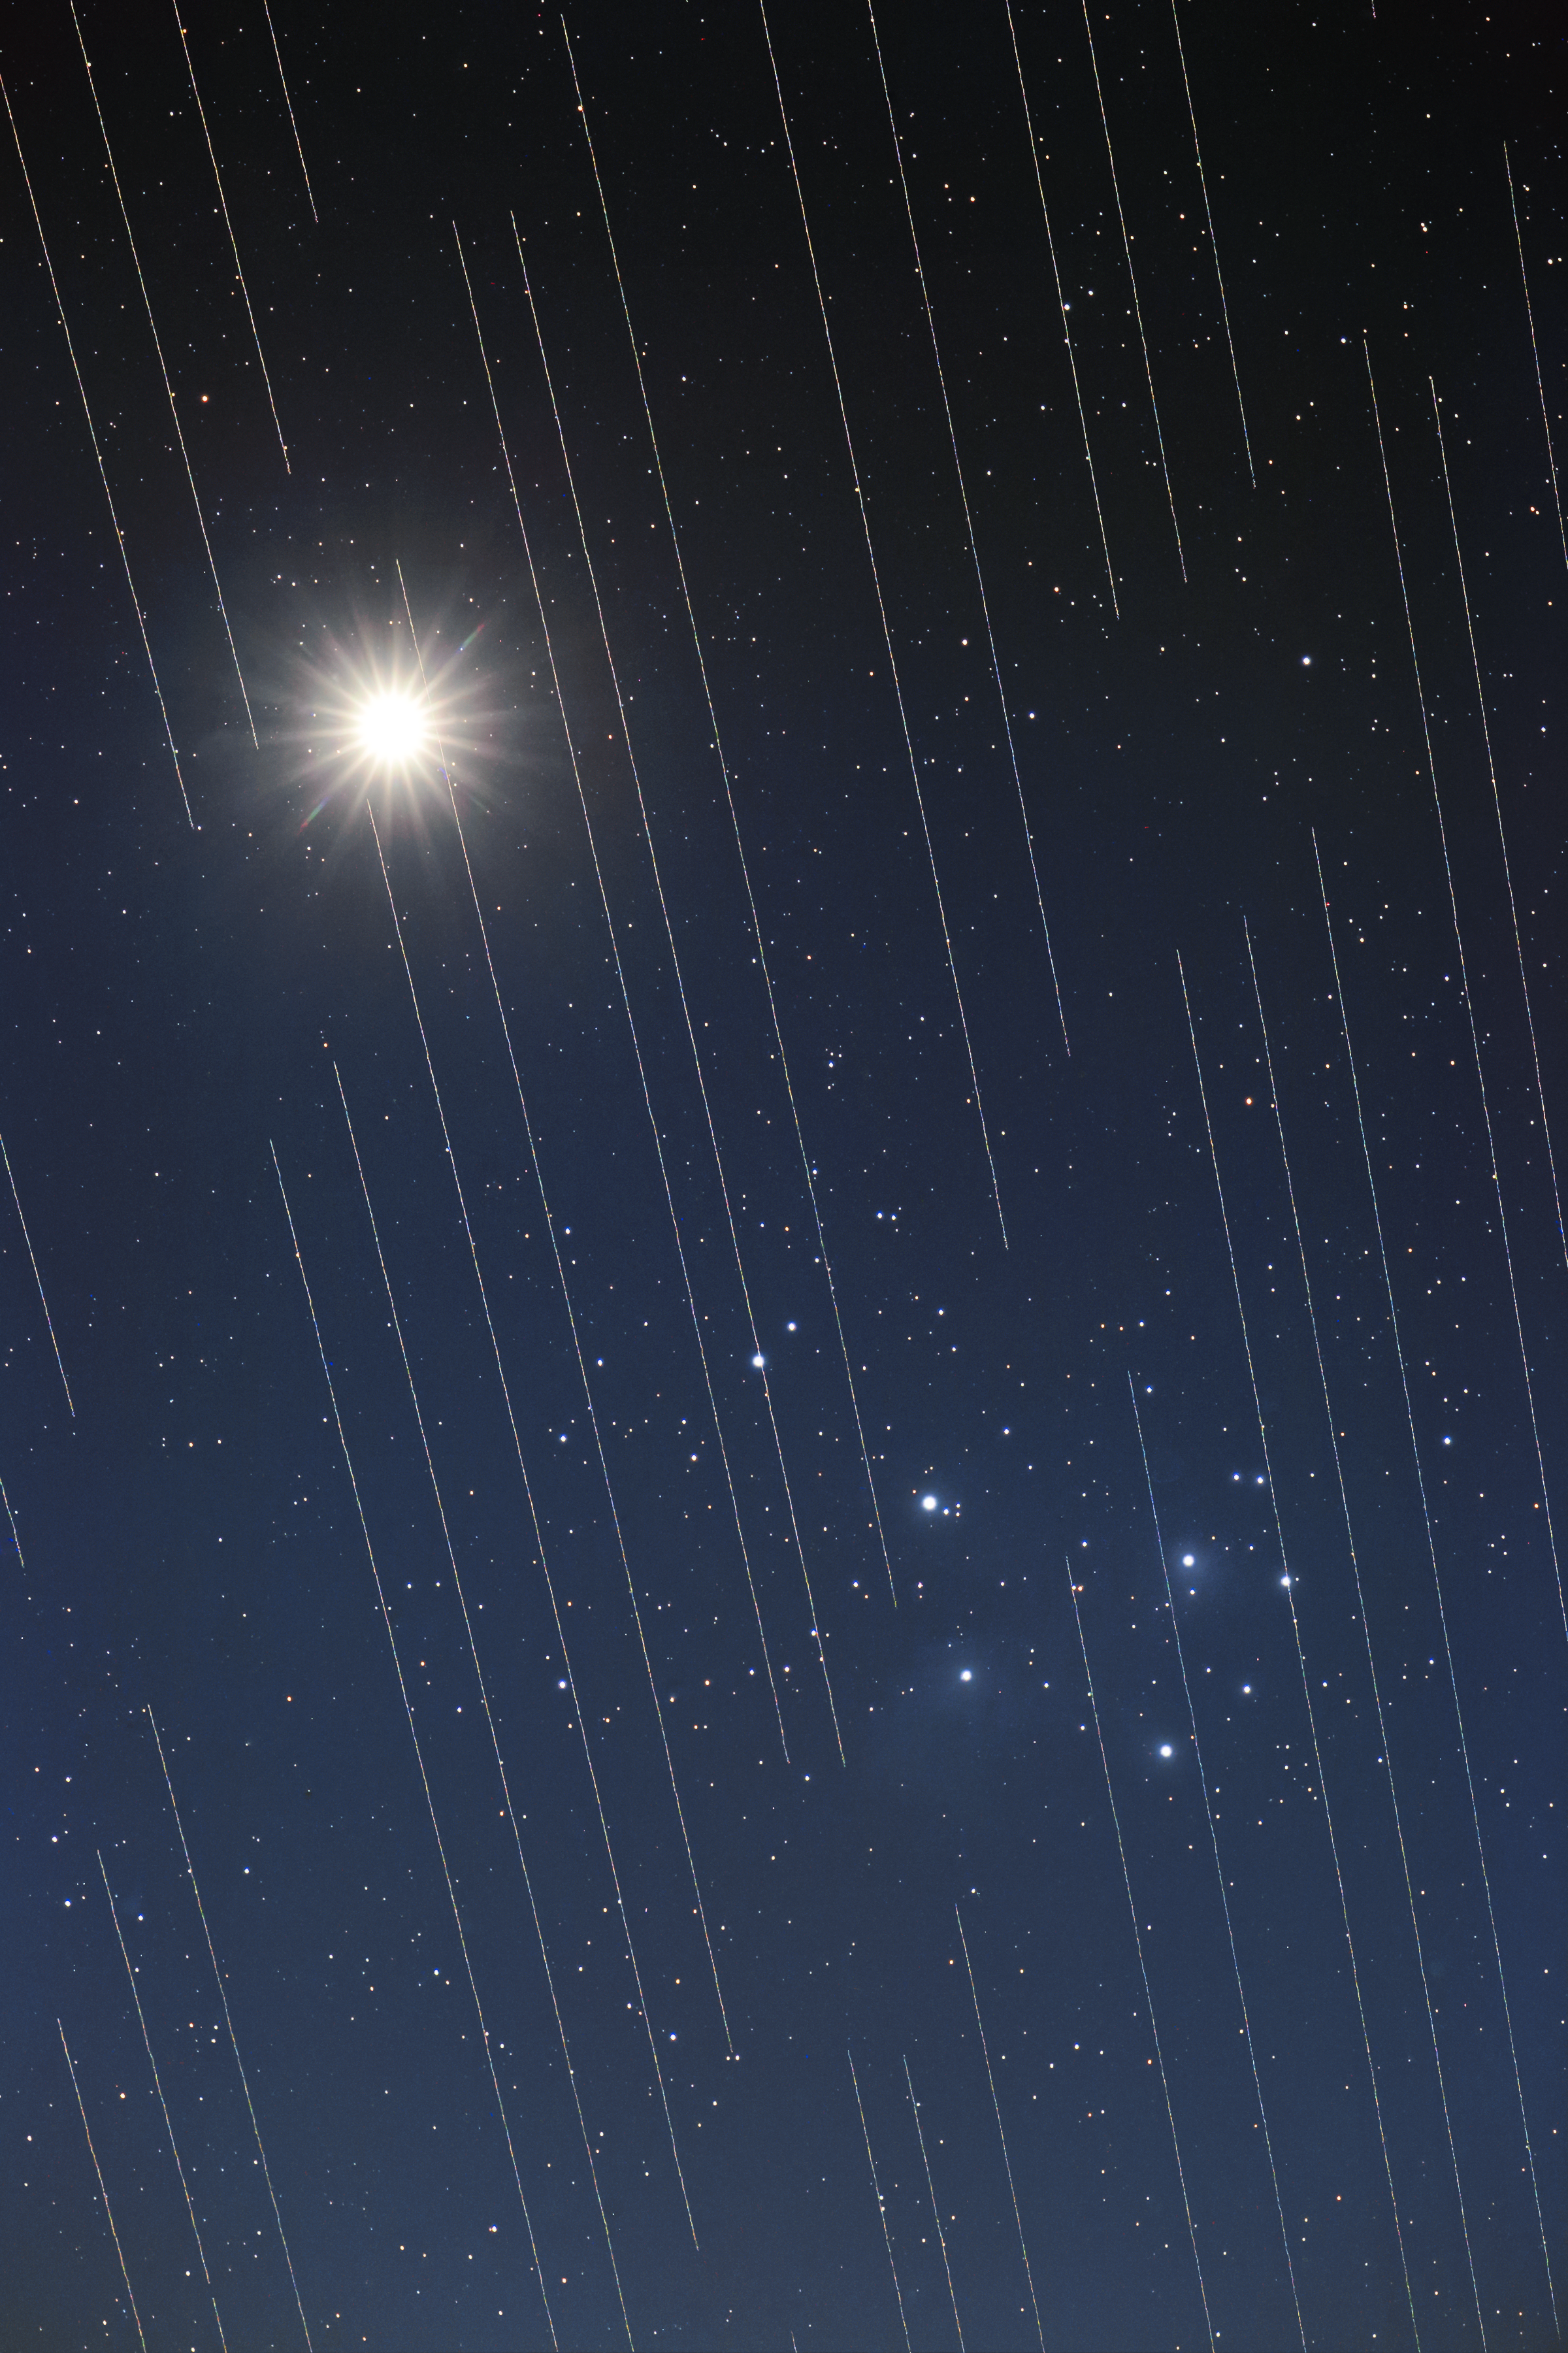

Starlink in front of the Pleiades

This image of Venus and the Pleiades shows the tracks of Starlink satellites. The reflective surfaces of the satellites, coupled with the fact that they are orbiting around Earth, mean that astronomical observations that require very long exposures capture “tracks” of the satellites in their images.

This image by Torsten Hansen of Germany won third place in the 2021 IAU OAE Astrophotography Contest, category Light Pollution.

Credit: T. Hansen/IAU OAE/Creative Commons Attribution